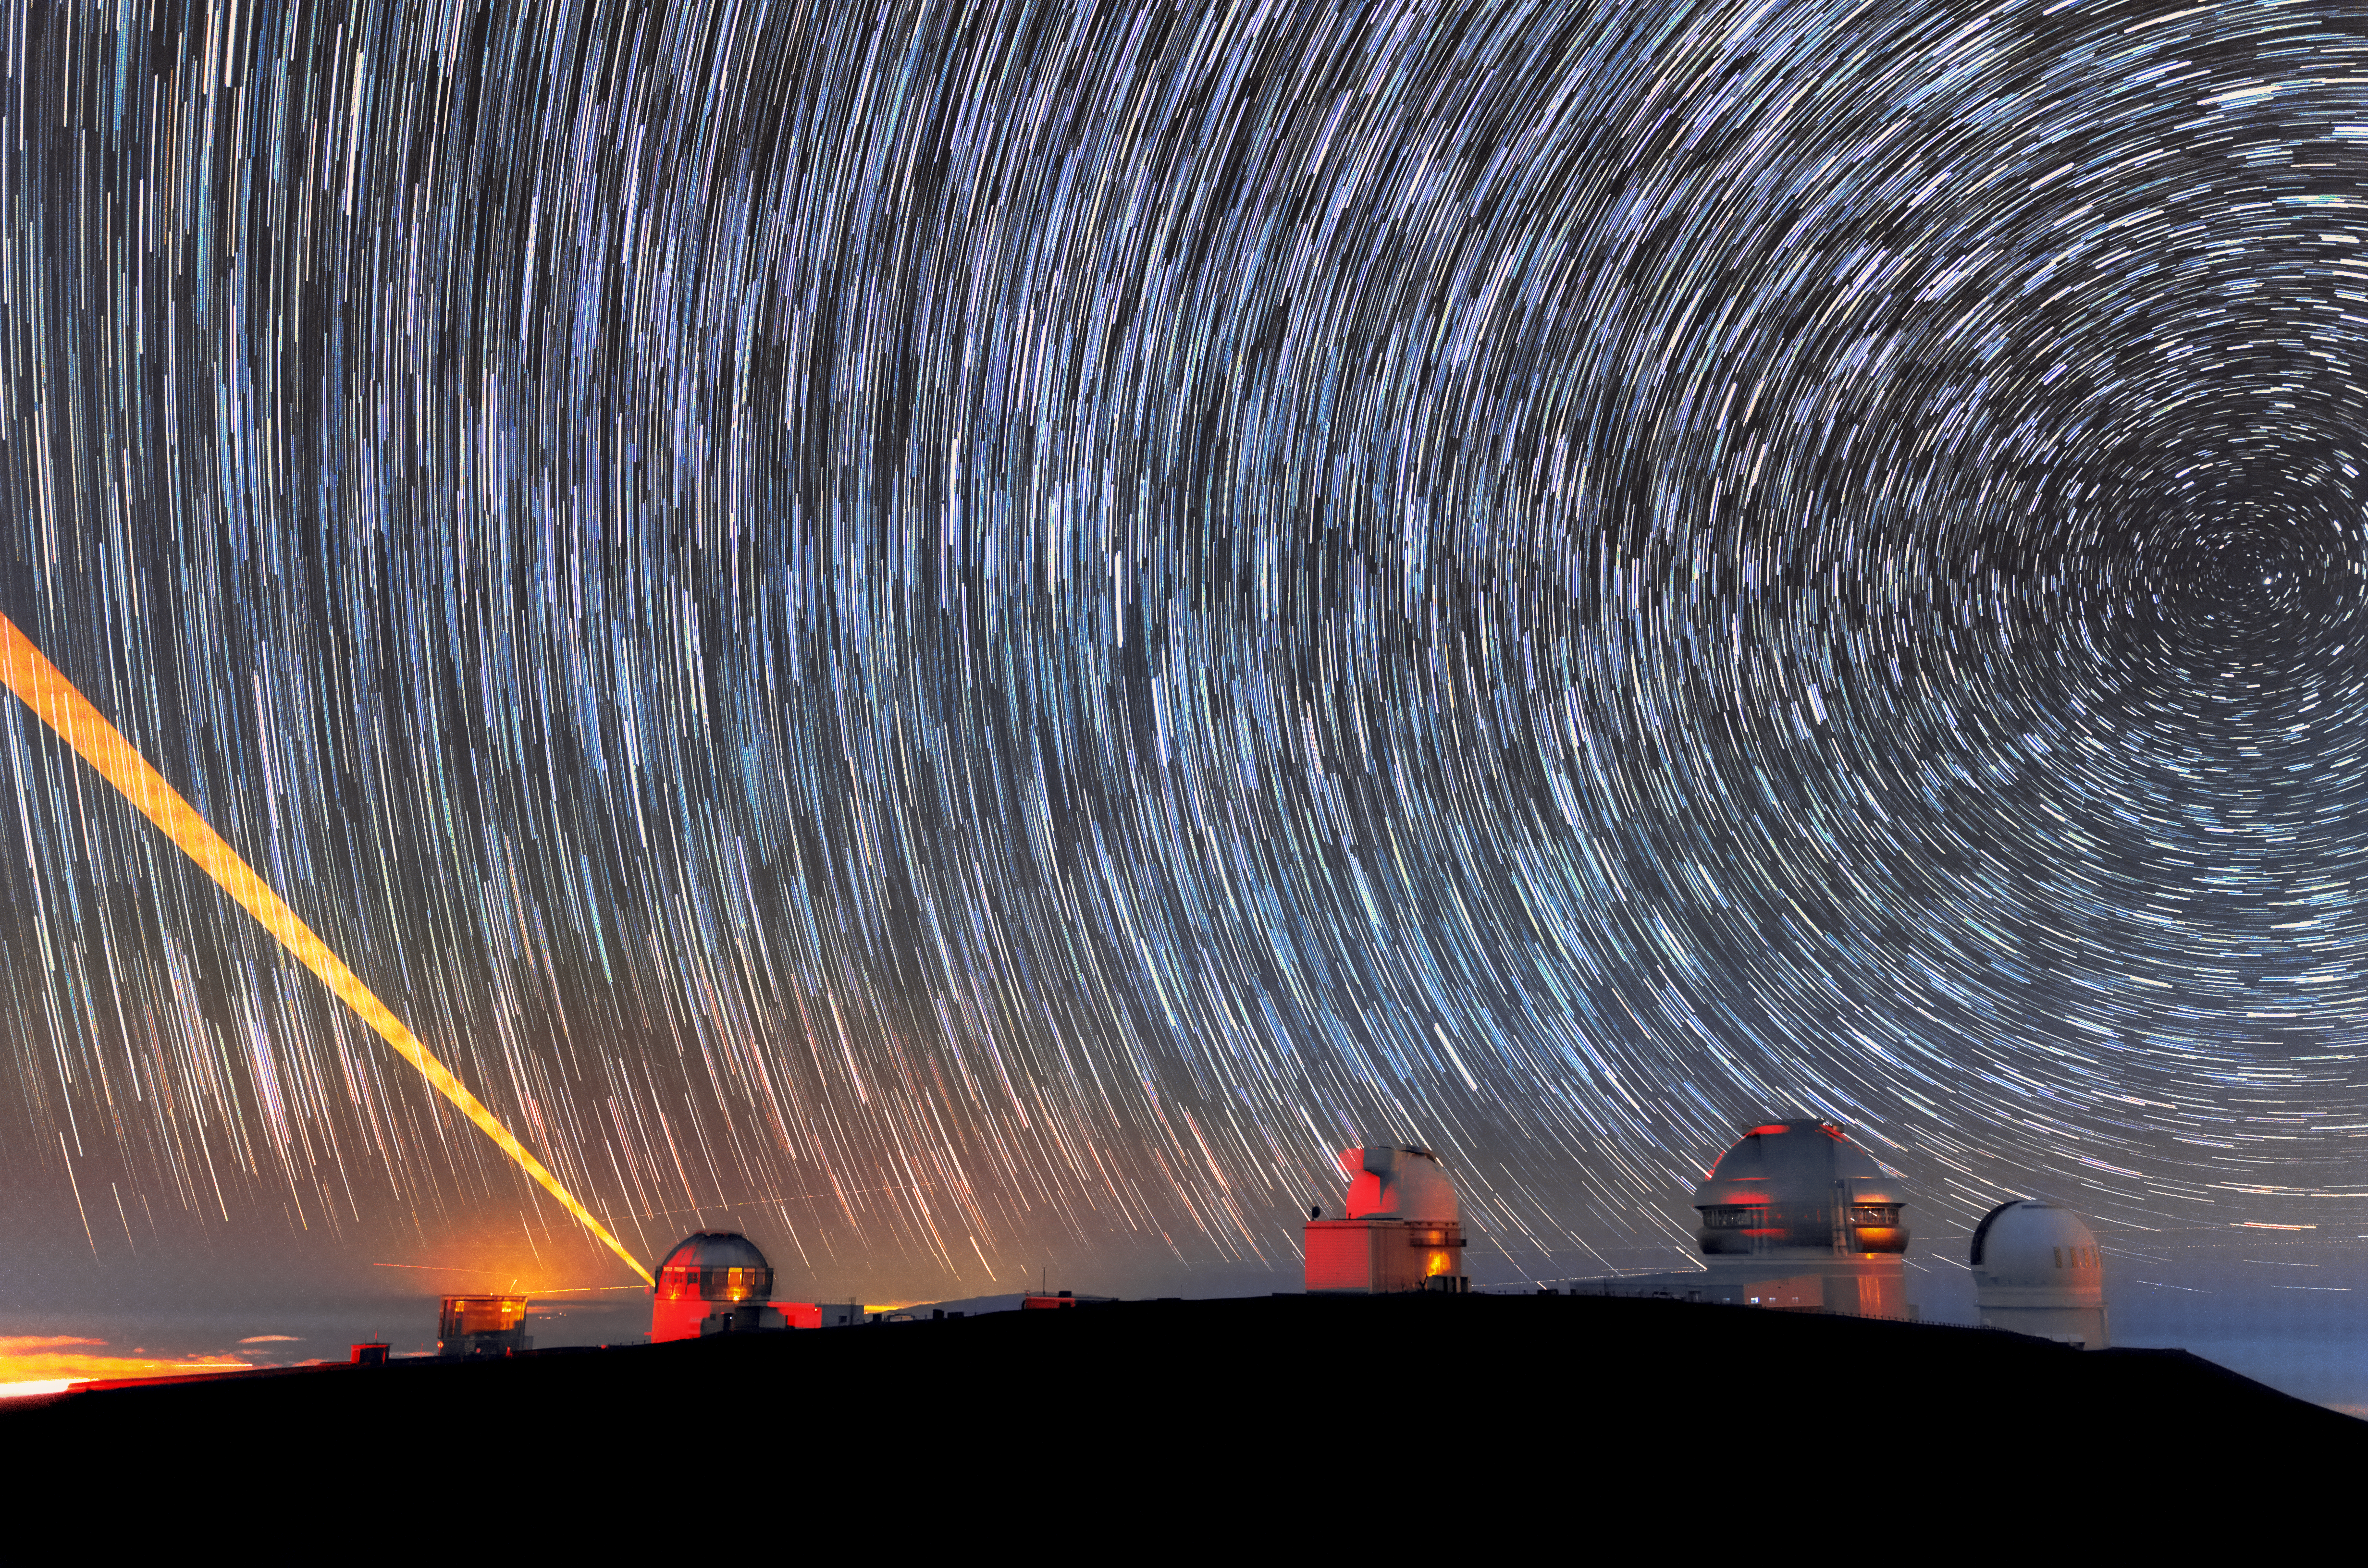

Cerro Pachón, Star Trails, and a Laser

In this photo taken from the summit of Cerro Pachón, you can see Gemini South's laser guide star system in action. The laser interacts with particles in the Earth's upper atmosphere and allow for real-time corrections of the telescope's optics to compensate for atmospheric turbulence. Gemini South is a part of the International Gemini Observatory, a program of NSF NOIRLab.

Credit: International Gemini Observatory/NOIRLab/AURA/NSF